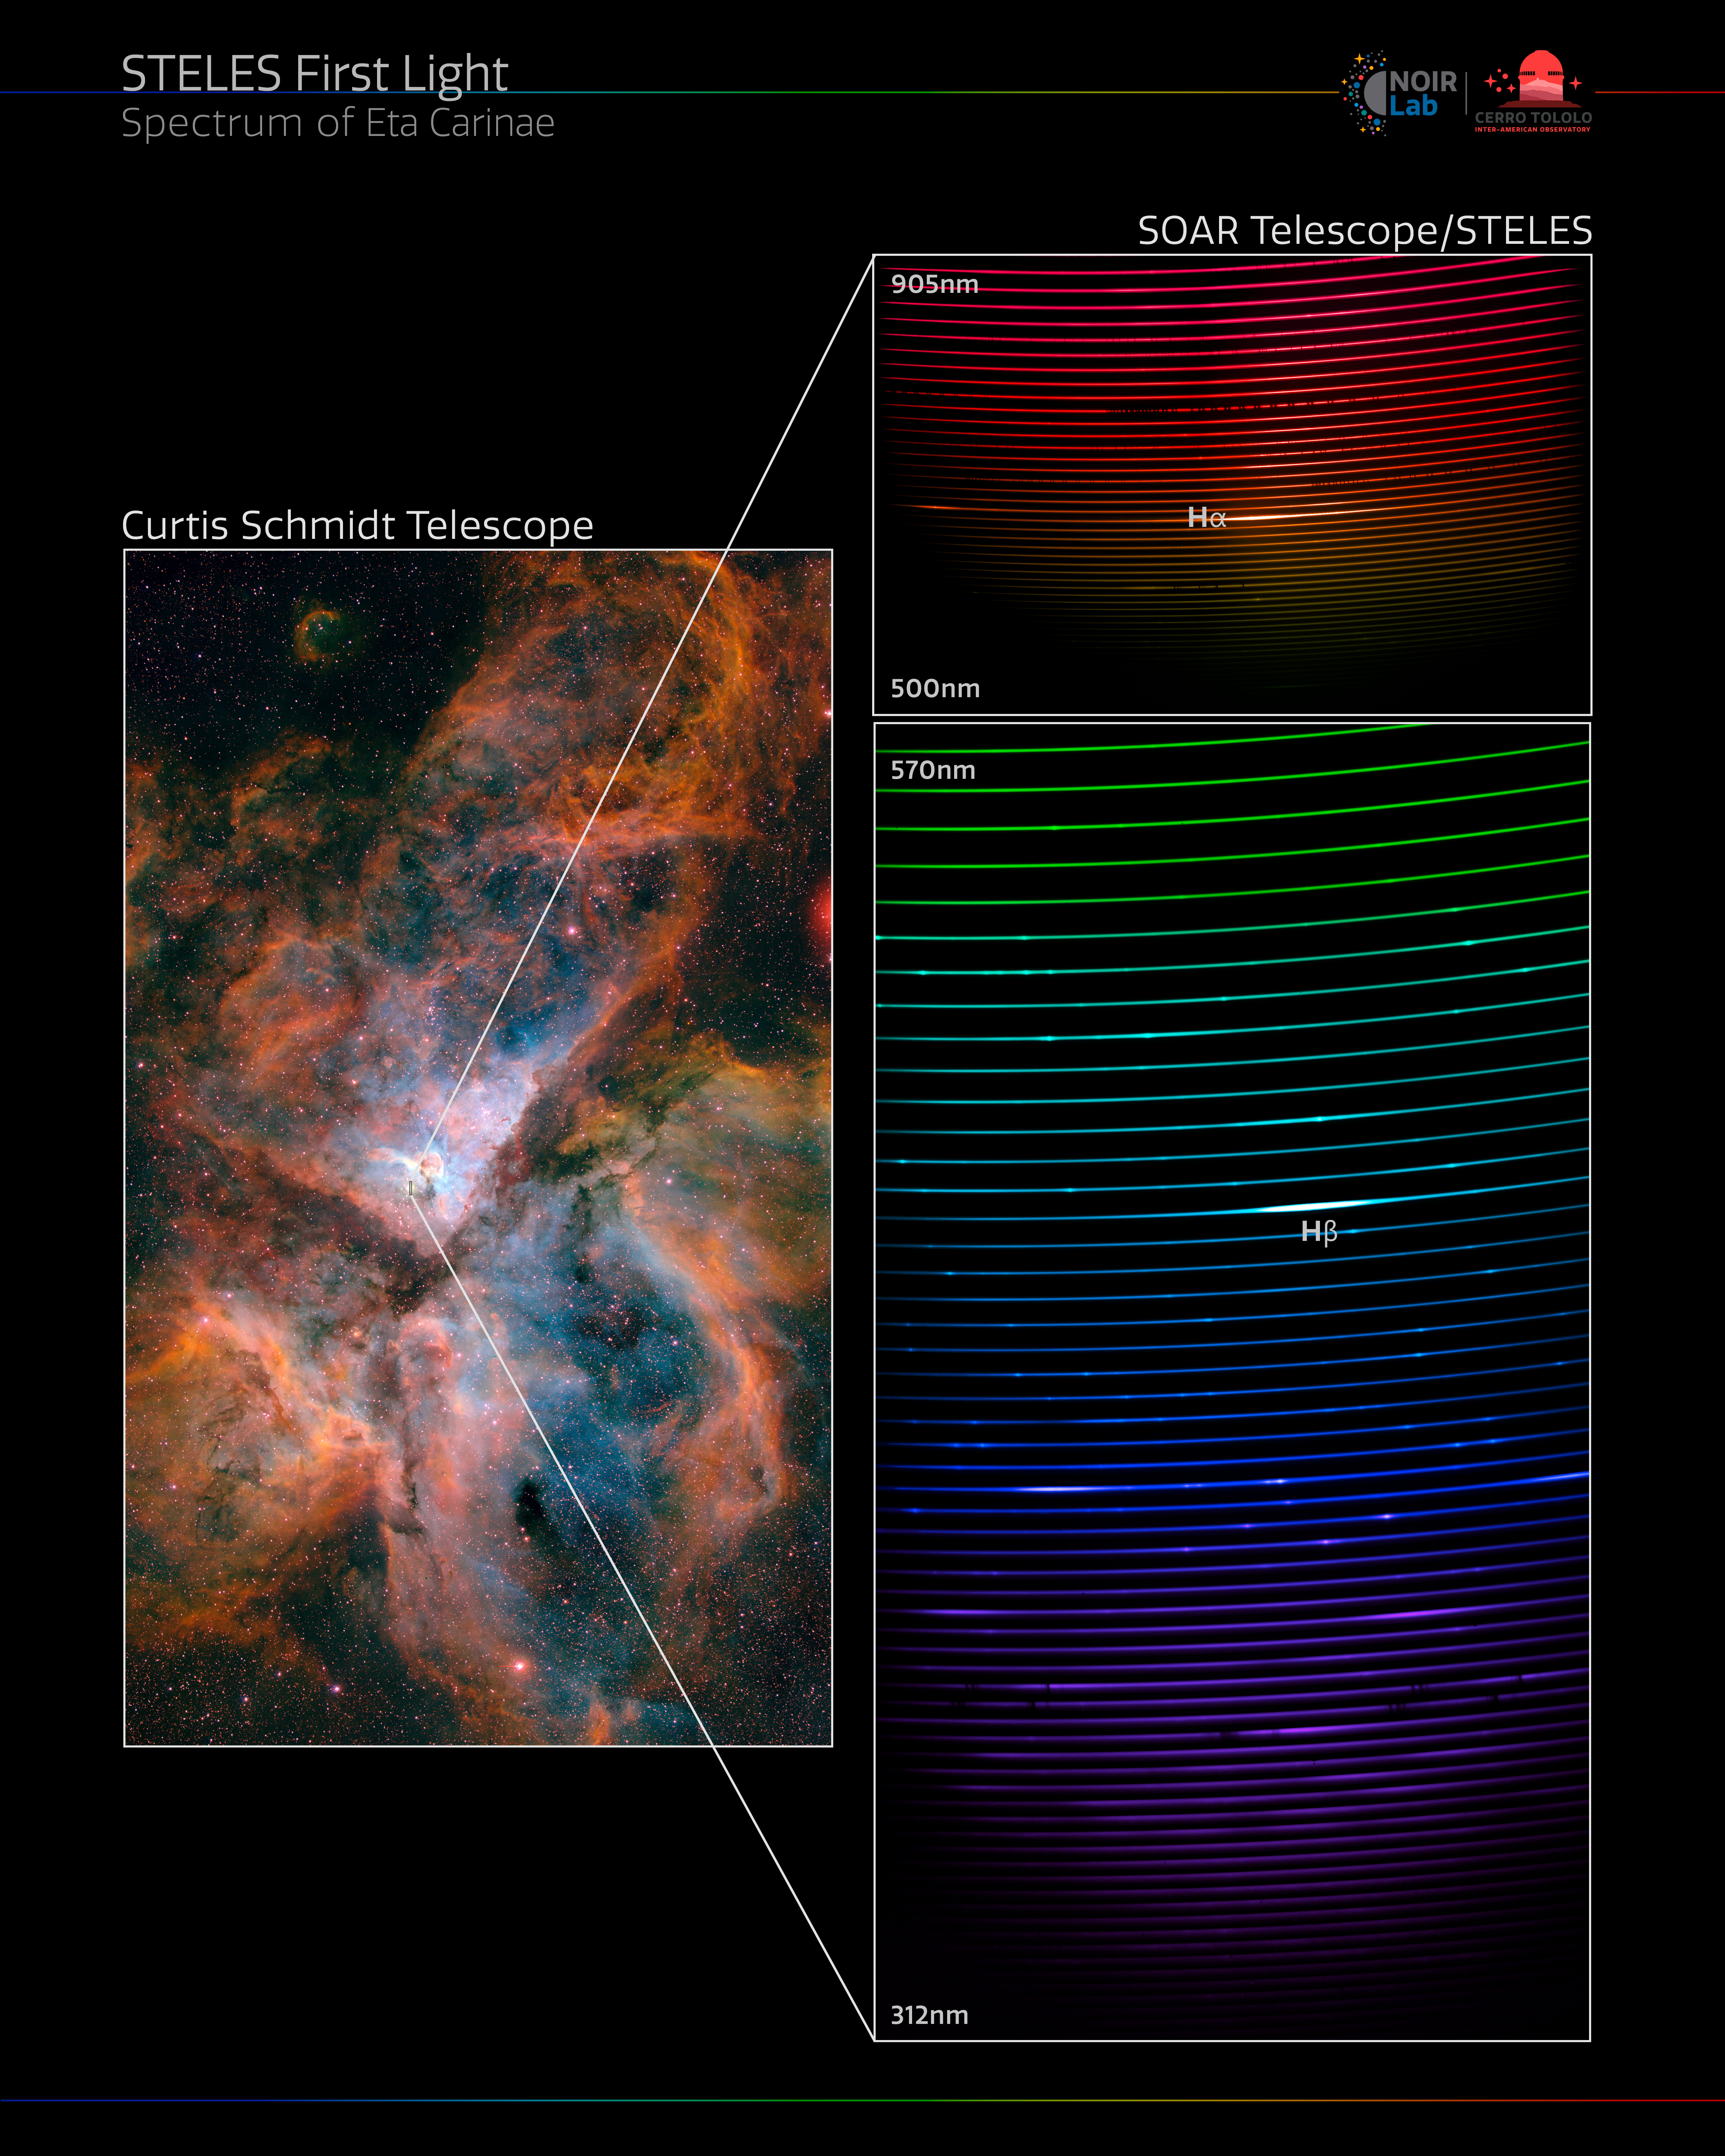

STELES Spectrum of Eta Carinae

This image shows the giant star-forming region in the southern sky known as the Carina Nebula (NGC3372), and the full spectrum of the binary star system at its center — Eta Carinae. This spectrum was captured with the newly installed SOAR Telescope Echelle Spectrograph (STELES) on the SOAR Telescope. It measures light from around 312 nanometers to around 905 nanometers. Light that is ‘bluer’ than 380 nanometers is ultraviolet and is invisible to our eyes. Light that is ‘redder’ than around 750 nanometers is infrared and is also invisible to our eyes. The bright bands indicate the detection of specific wavelengths of light emitted by hydrogen.

Eta Carinae is a fascinating and faint pair of stars located in the constellation Carina, and is a prime example of the type of object that STELES will investigate. SOAR is located on Cerro Pachón in Chile and is operated by U.S. National Science Foundation Cerro Tololo Inter-American Observatory (CTIO), a Program of NSF NOIRLab.

Credit: CTIO/NOIRLab/SOAR/NSF/AURA/N. Smith (University of Minnesota)